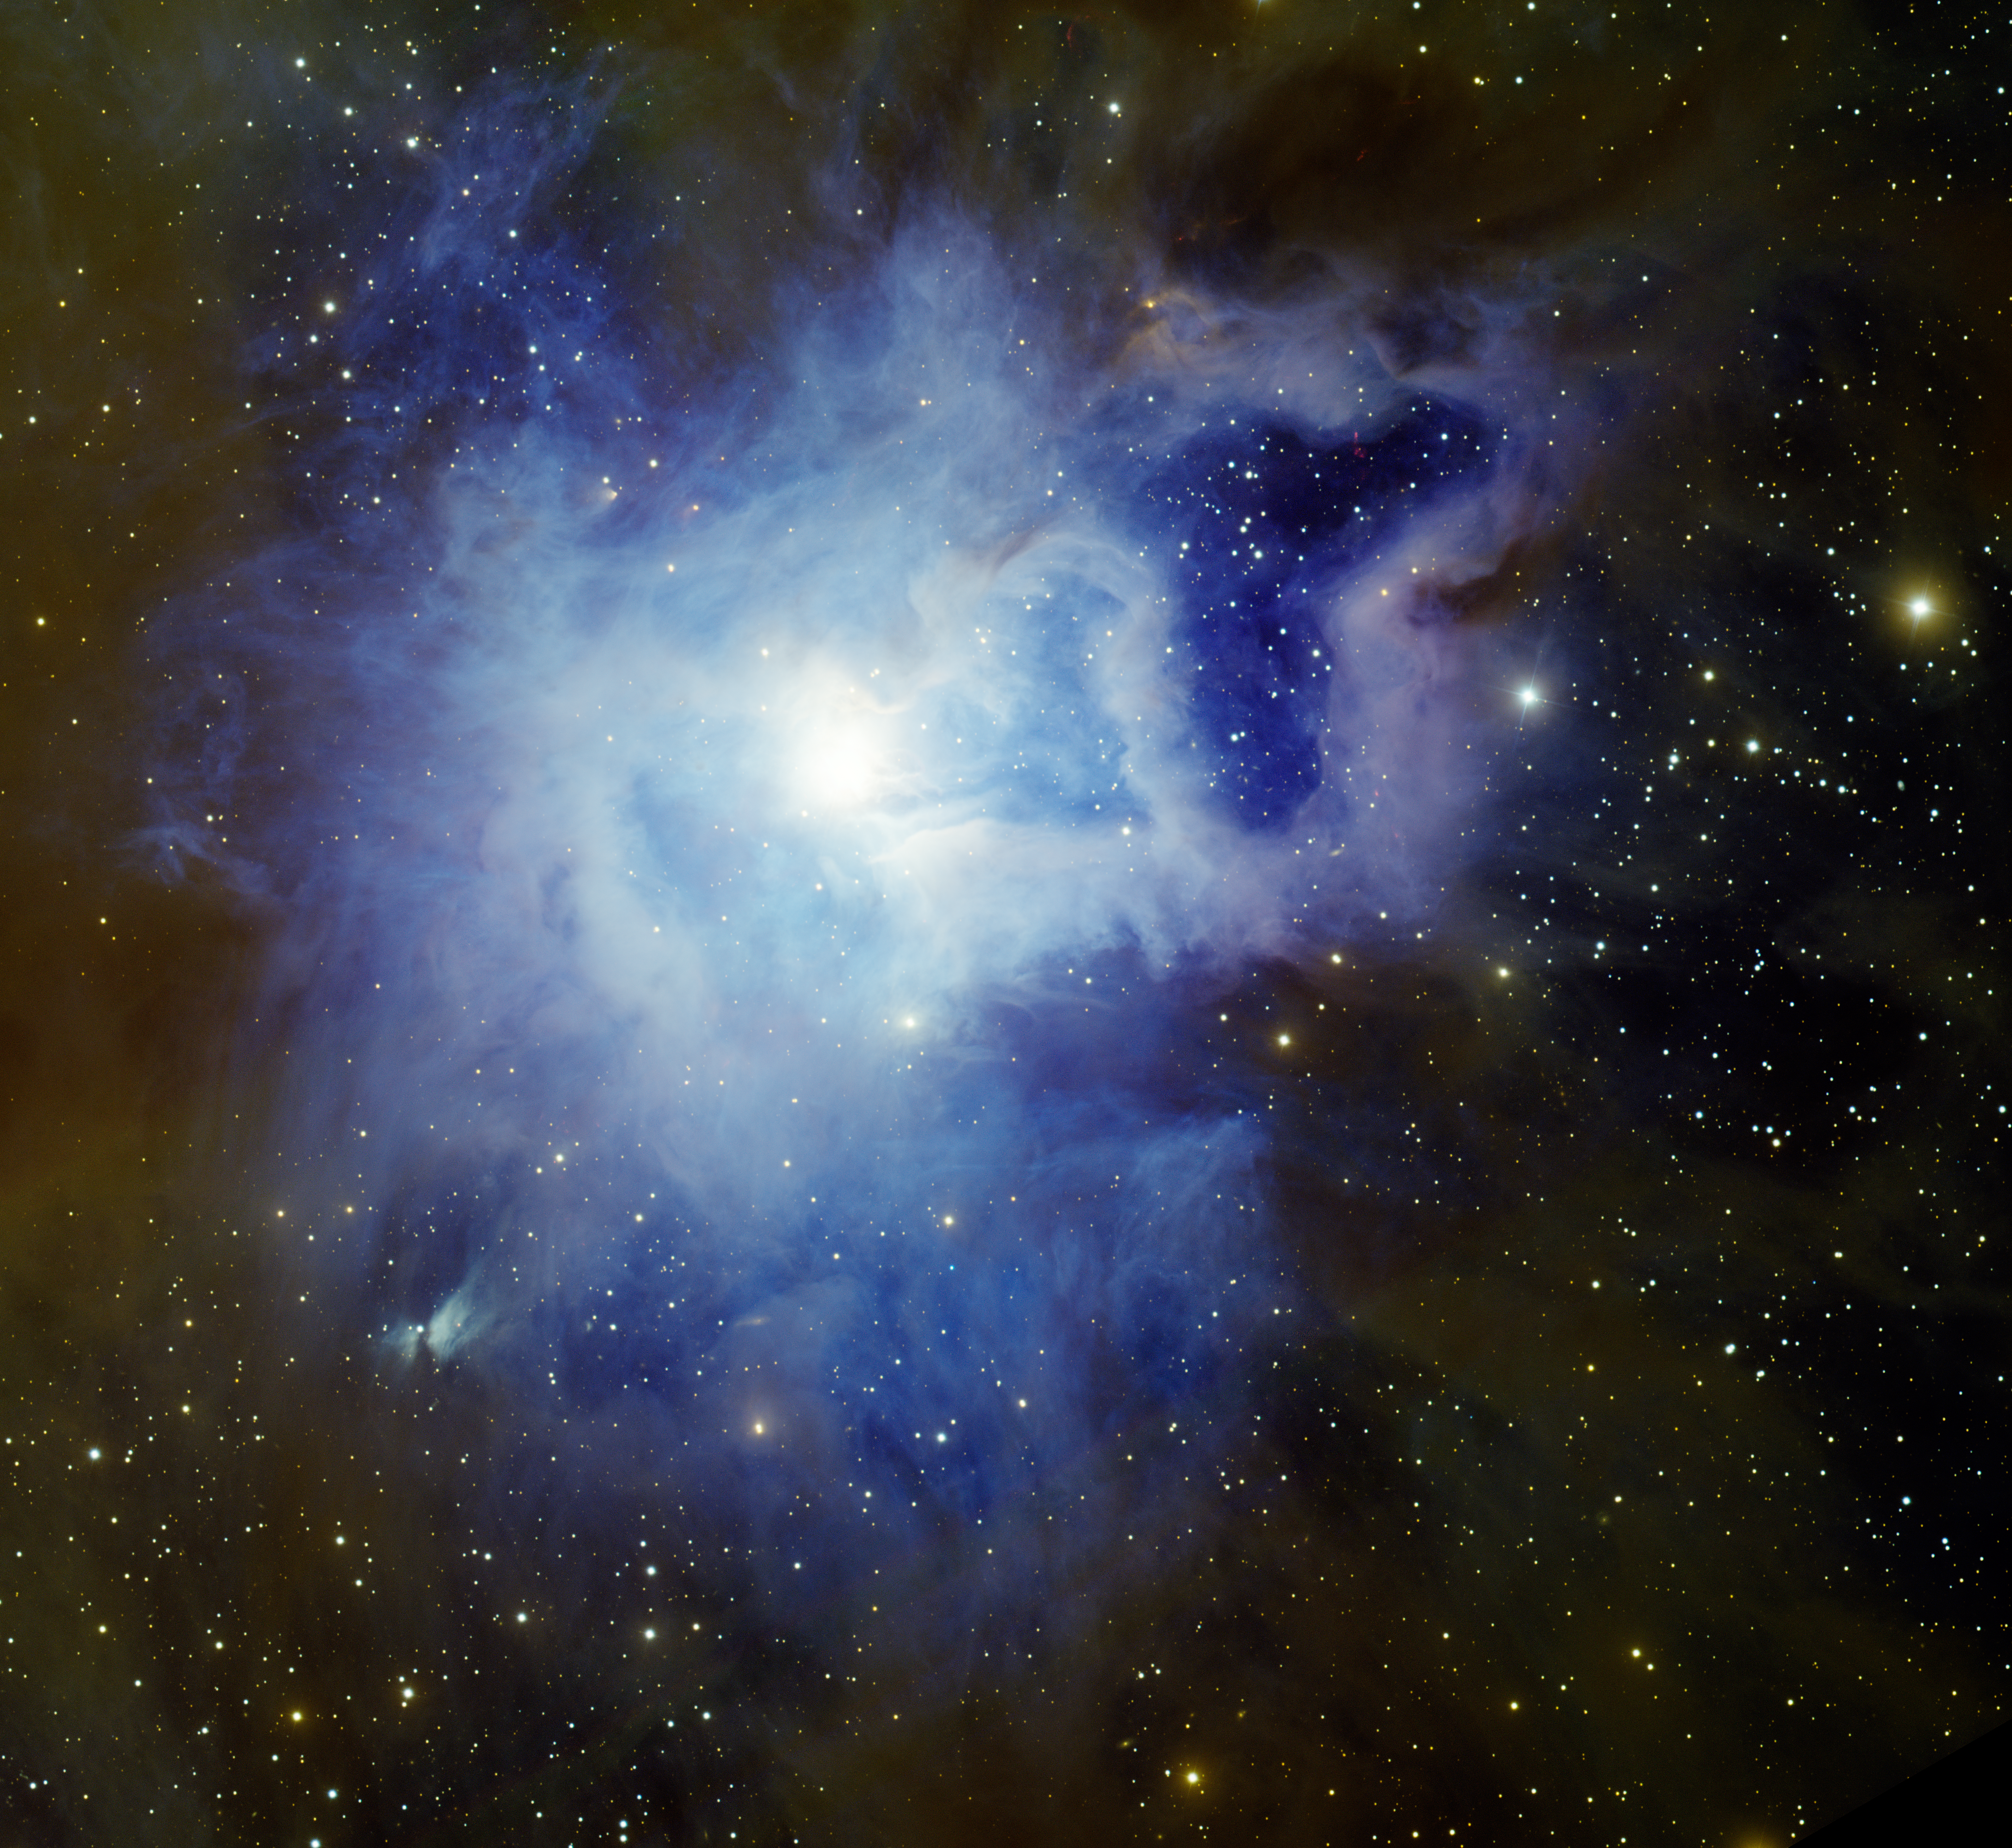

Iris Nebula NGC 7023

This image was obtained with the wide-field view of the Mosaic Camera on the Mayall 4-meter telescope at Kitt Peak National Observatory on August 29th, 2009. NGC 7023, also known as the Iris Nebula because of its flower-like shape, is a bright reflection nebula. The bluish glow of the nebula comes from a hot, massive star at the center of the nebula, named HD 200775. Blue light from the star is scattered off dust grains in the nebula, giving it its distinctive color. The dust can also be seen on the outer portions of the nebula, where it has a faint brownish color and blocks out stars behind it. It was observed in the filters B (blue), V (green), R (orange) and Hydrogen-Alpha (red). The image is rotated 30 degrees CCW from North is up, East is to the left.

Credit: T.A. Rector/University of Alaska Anchorage, H. Schweiker/WIYN and NOIRLab/NSF/AURA